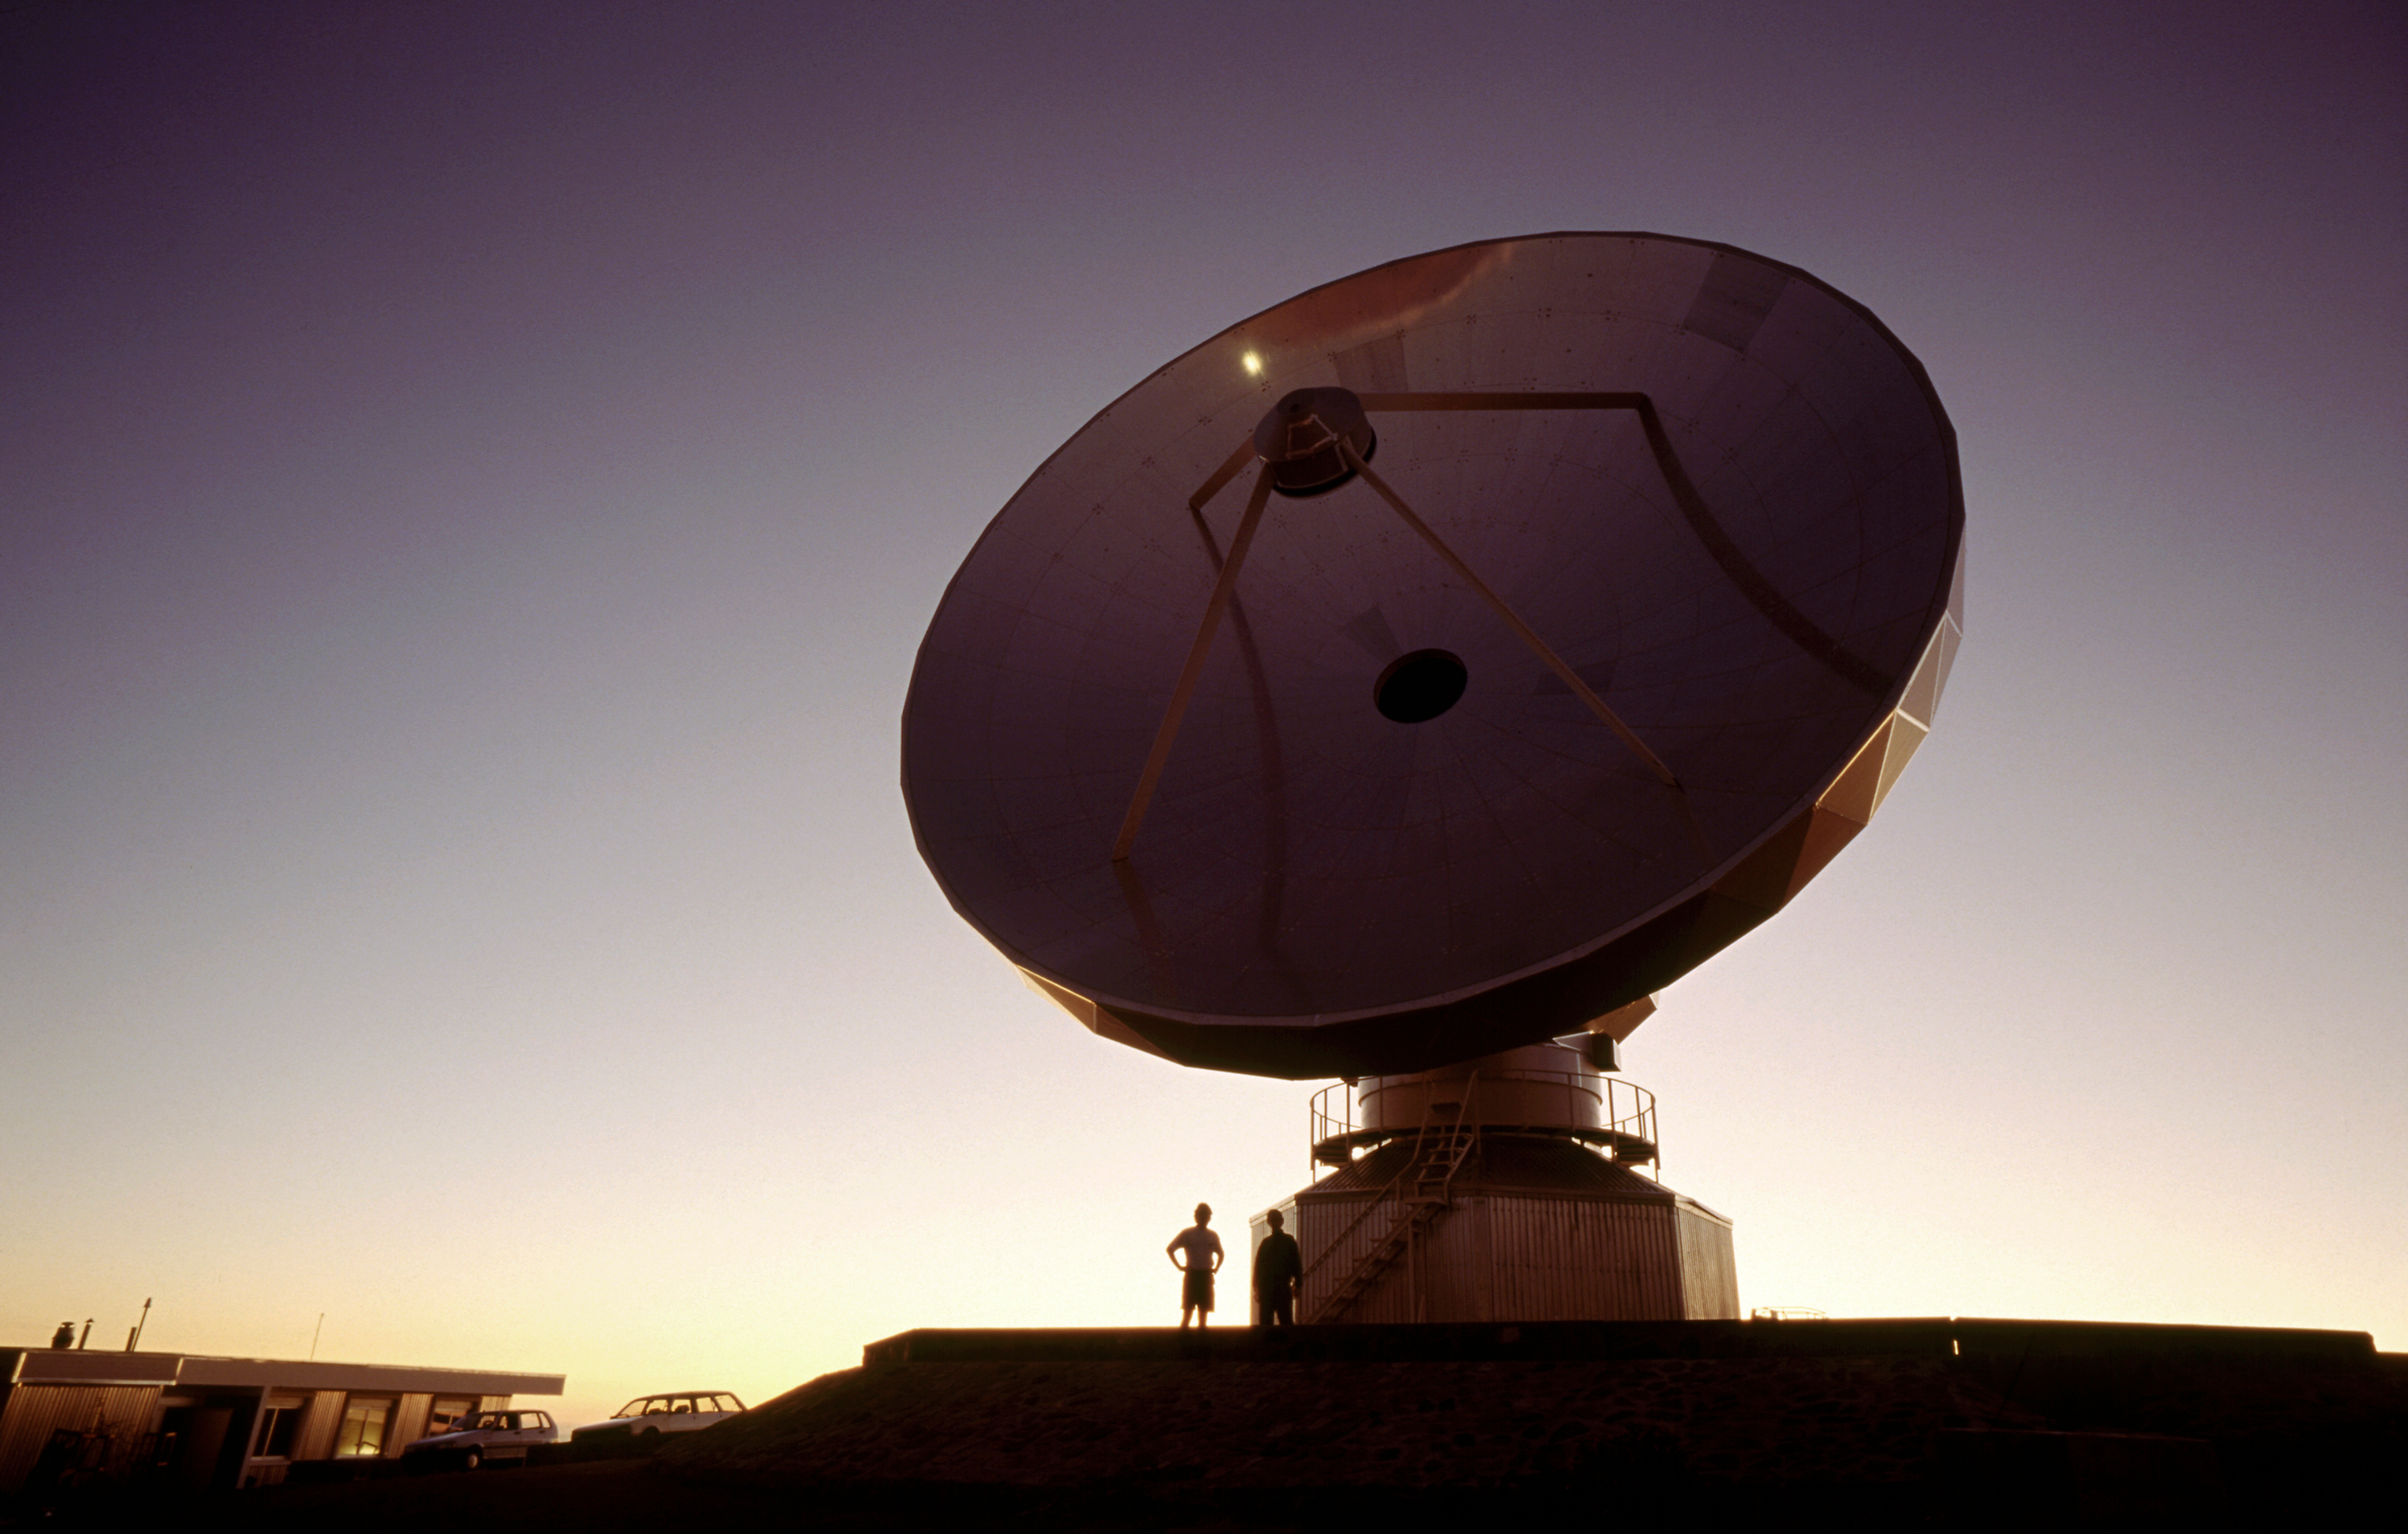

SEST in the evening

The 15m Swedish-ESO Submillimetre Telescope (SEST) is designed to observe at sub-millimetric wavelengths (almost radio waves). It was built in 1987 on La Silla. The SEST has been decommissioned in 2003, with the beginning of operations at the new APEX telescope on Chajnantor.

Credit: ESO/H.H.Heyer